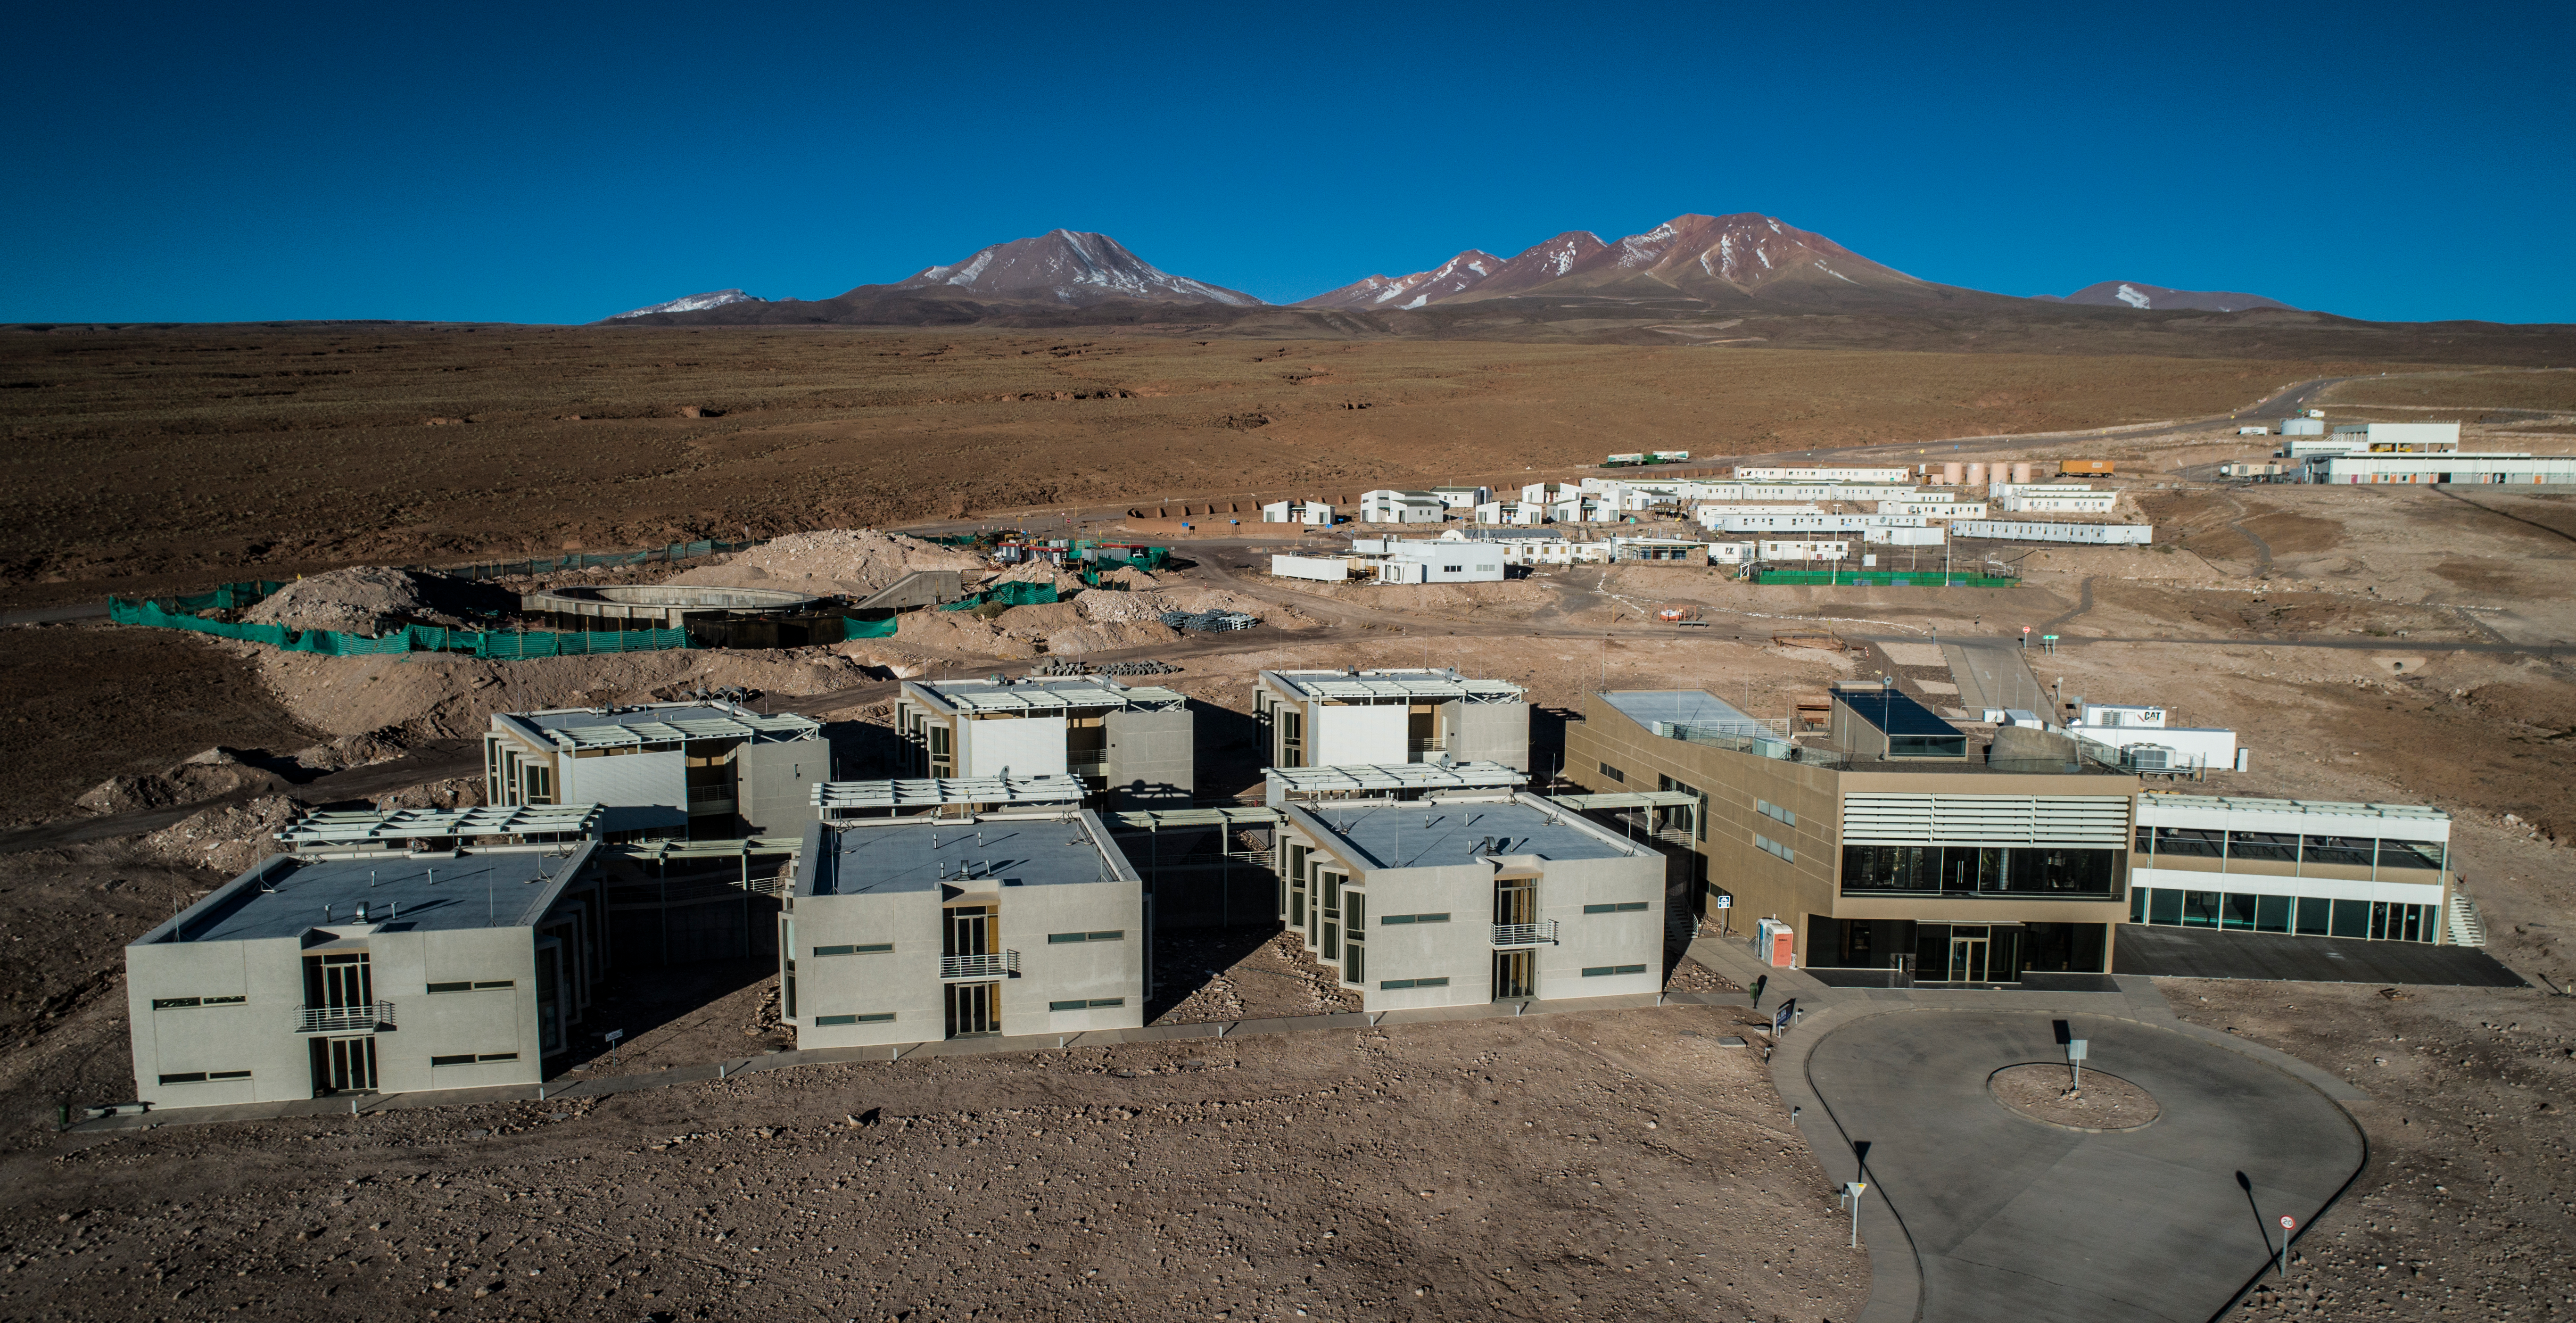

ALMA shutdown due to the Covid-19 pandemic in 2020

ALMA shutdown due to the Covid-19 pandemic in 2020. A Caretaking Team was in charge of guarding the observatory. A drone registered this images, accounting for the solitude of the ALMA base camp (OSF) and the antennas in the Chajnantor Plateau.

Credit: Ariel Marinkovic – X-CAM-ALMA (ESO/NAOJ/NRAO)